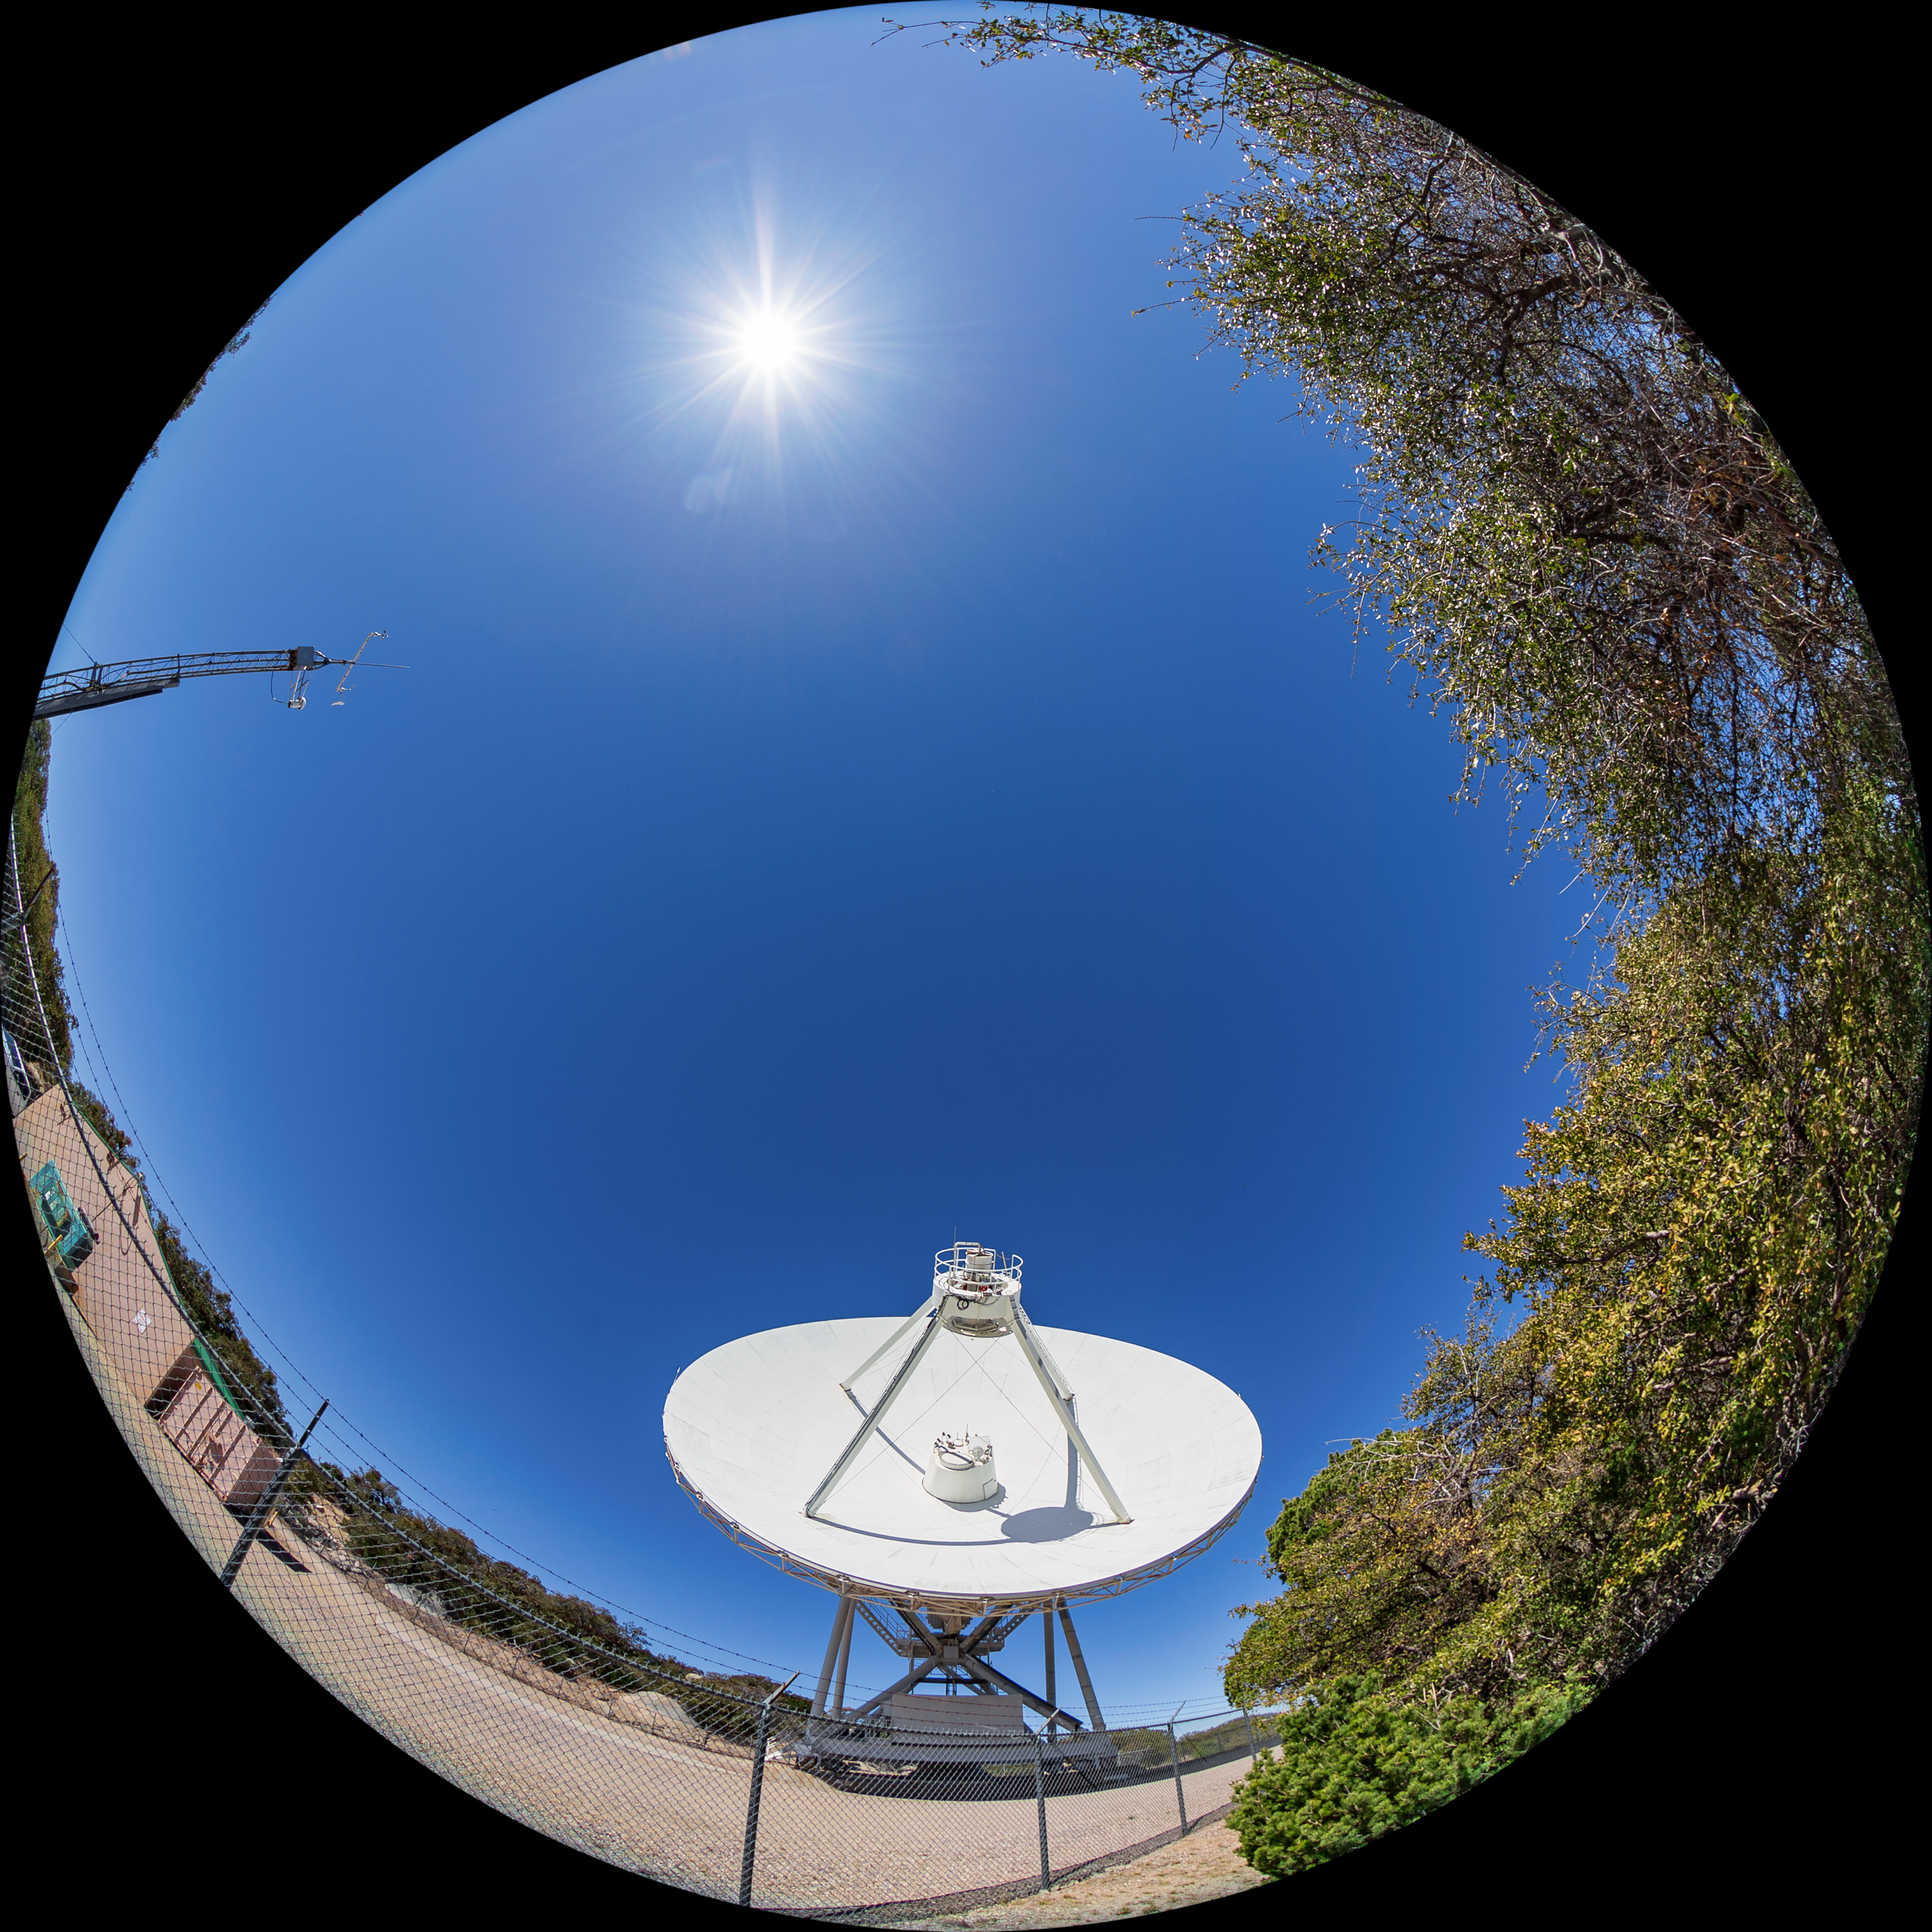

Very Long Baseline Array Dish Fulldome

A fulldome view of NRAO's Very Long Baseline Array (VLBA) Dish located at Kitt Peak National Observatory (KPNO), a Program of NSF NOIRLab. The array consists of 10 identical antennas, separated by distances from 200 kilometers to transcontinental 8600 kilometers (with the longest baseline between Maunakea, Hawai’i and St. Croix, Virgin Islands). The VLBA Dish is controlled remotely from the Science Operations Center in Socorro, New Mexico.

Credit: KPNO/NOIRLab/NSF/AURA/T. Matsopoulos